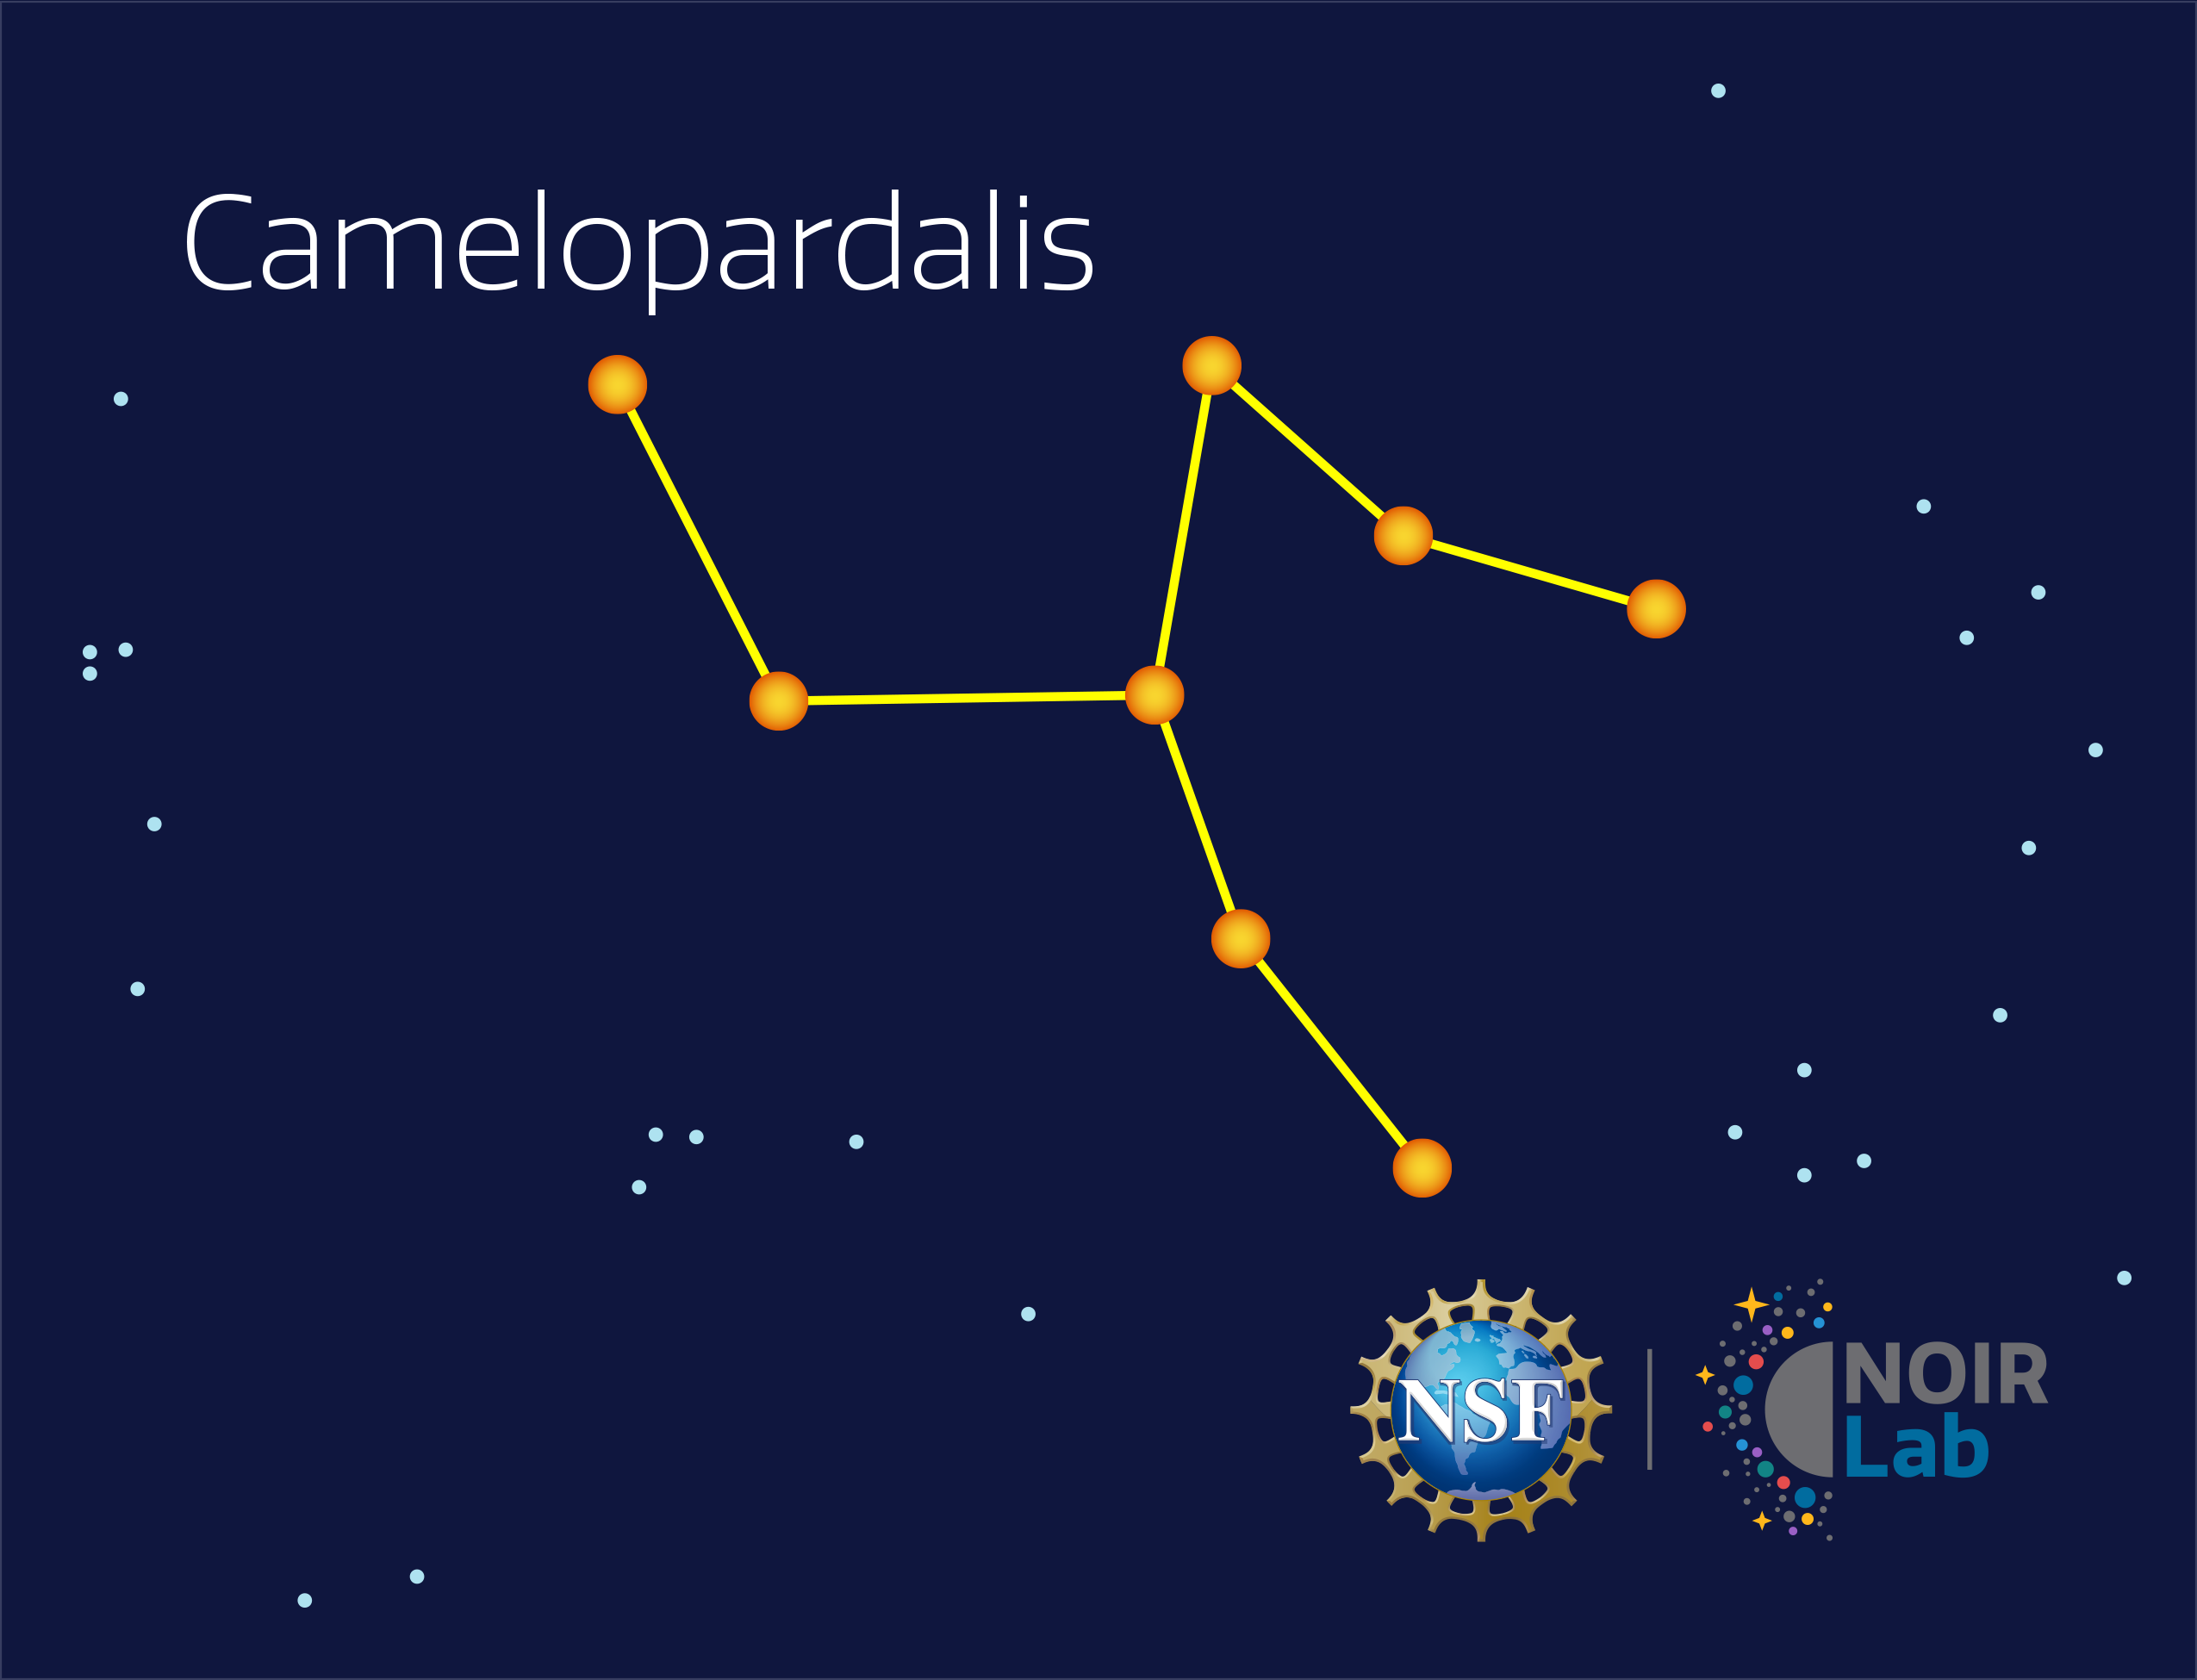

Camelopardalis

Credit: NOIRLab